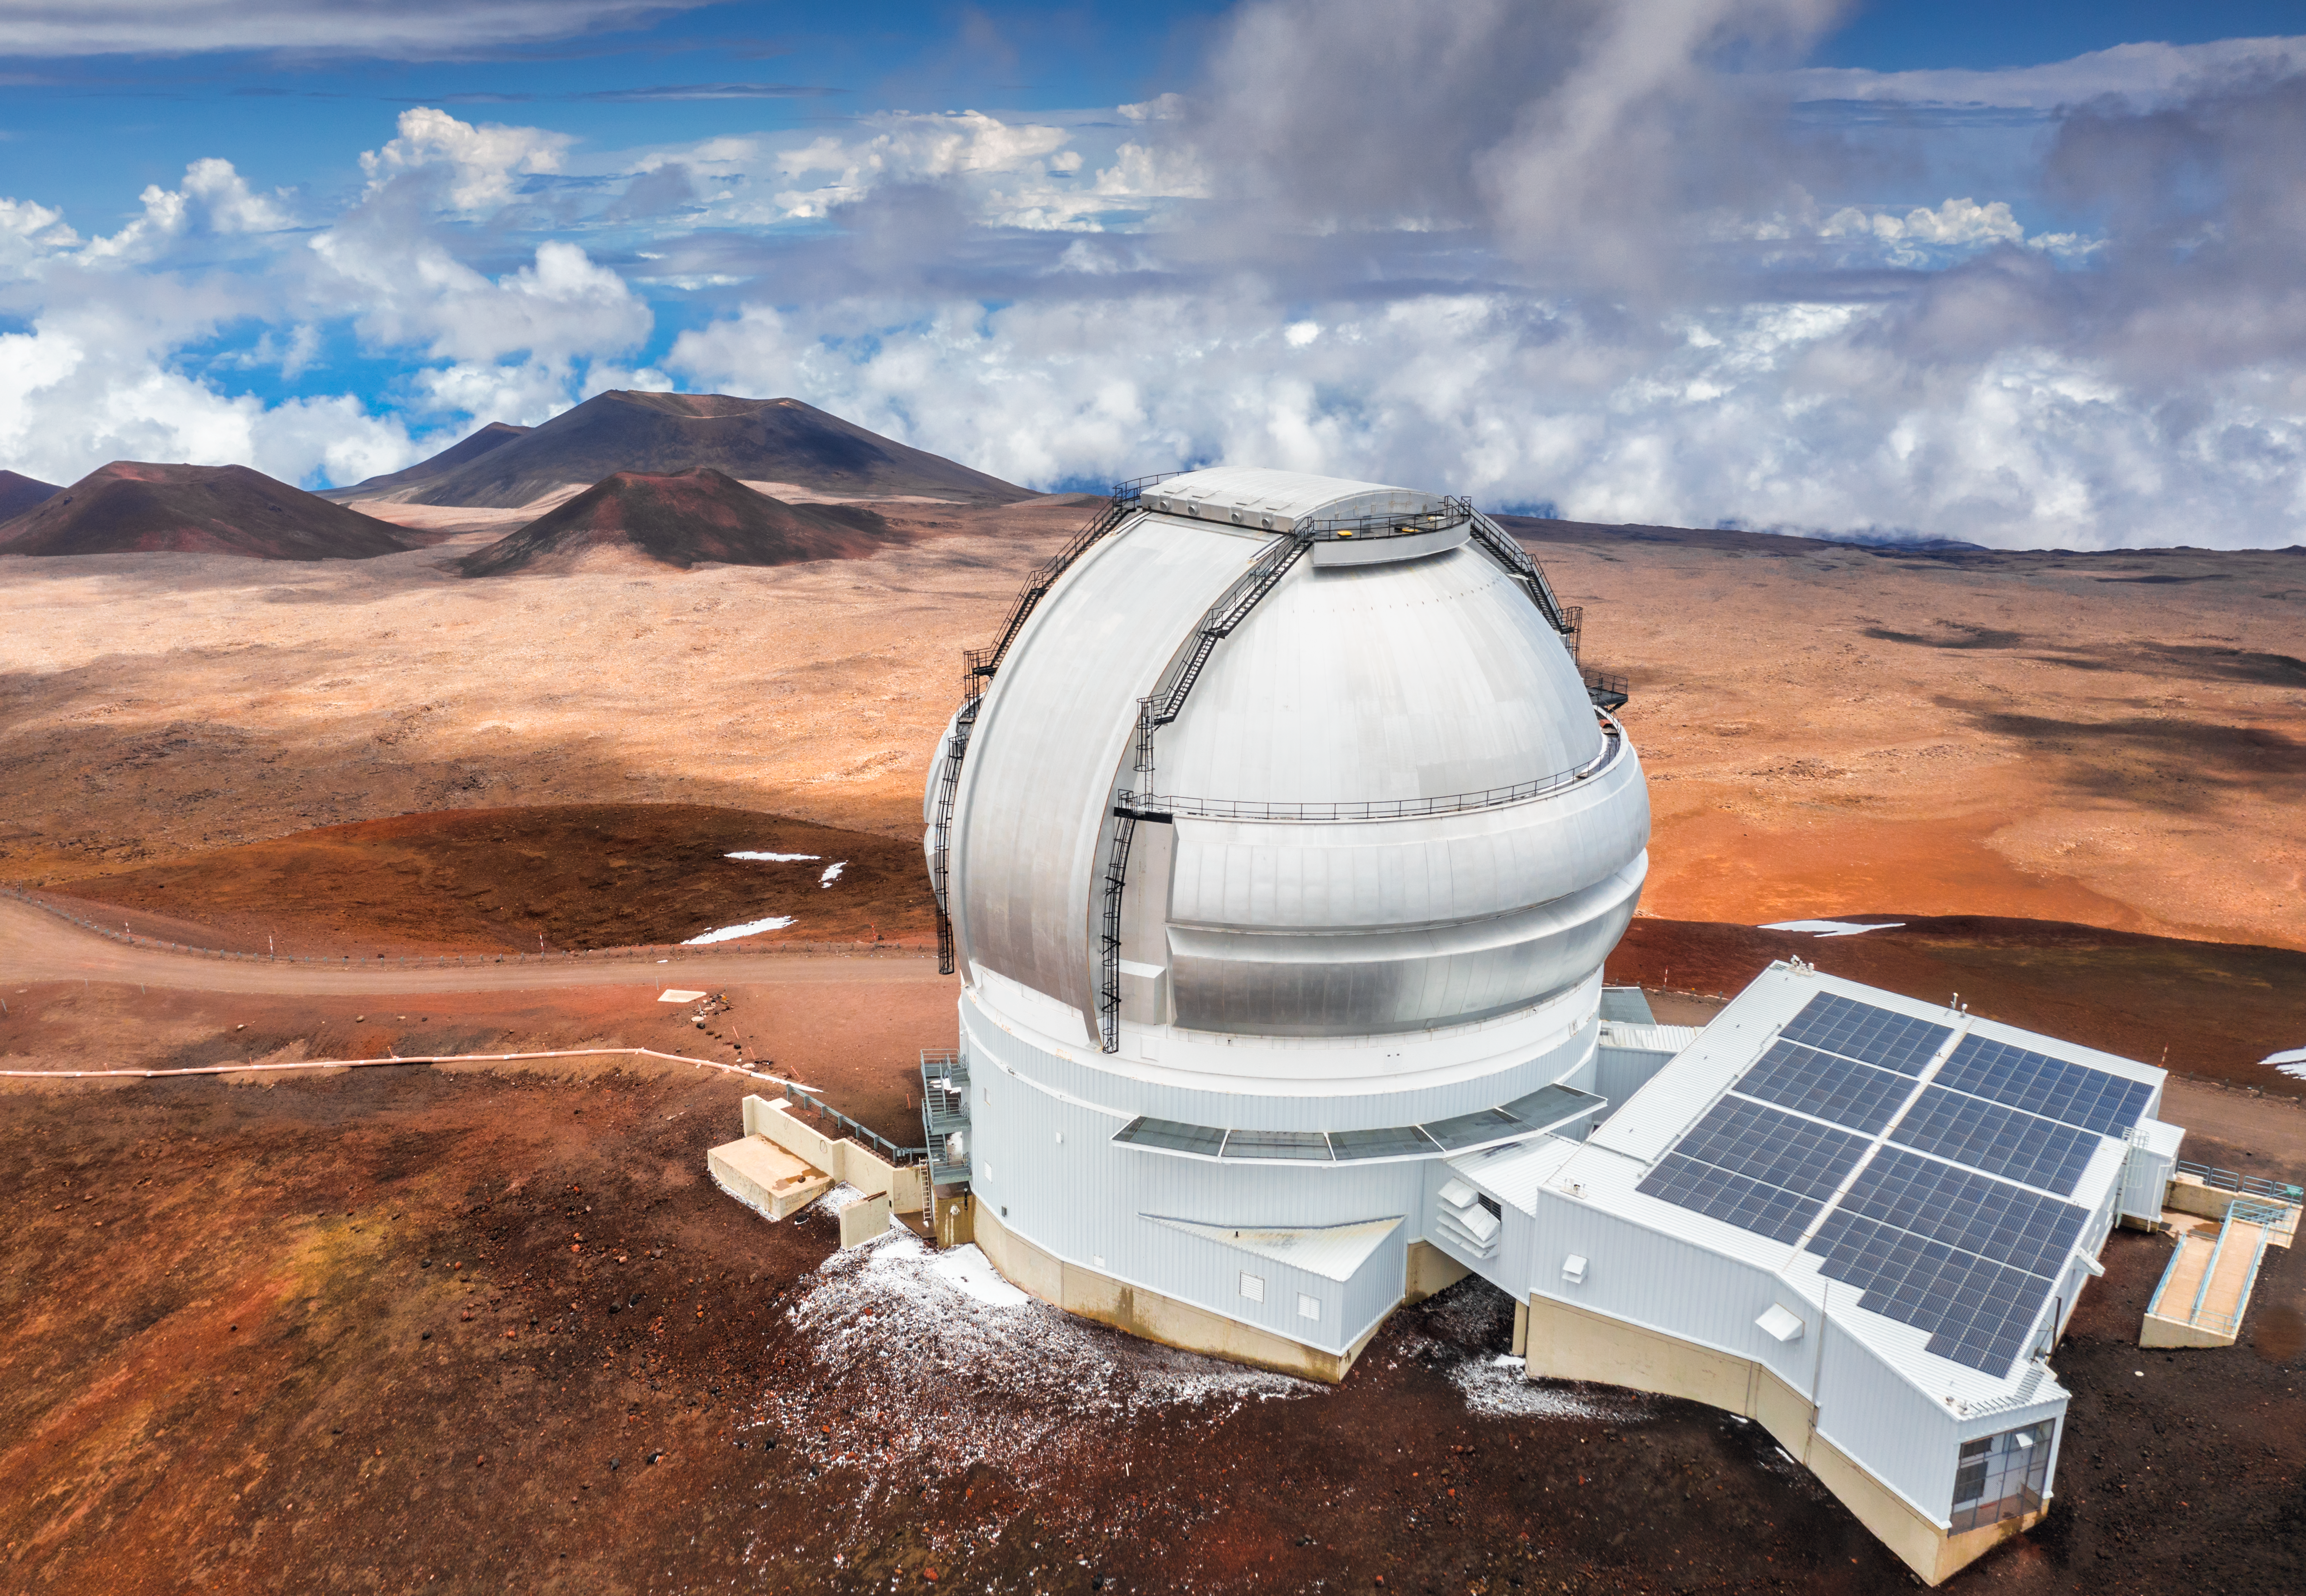

Harnessing the Sun

Gemini North, the northern half of the International Gemini Observatory, supported in part by the U.S. National Science Foundation and operated by NSF NOIRLab, sits at over 4000 meters (nearly 14,000 feet) above sea level, perched near the summit of Maunakea, in Hawai‘i. Prominent in this image are the photovoltaic (PV) solar panels that were installed on the roof of the telescope building in 2015. These panels generate about twelve percent of the power required to run Gemini North, supplementing grid power for the telescope during daylight hours. At its high elevation above the clouds, the facility gets more power from this ~100 kW PV system than can be produced from a similar system at sea level. Through its Environmental Sustainability Program, NOIRLab will reduce its entire annual carbon footprint by 50% by the end of 2027.

Credit: International Gemini Observatory/NOIRLab/AURA/NSF/A. Hara